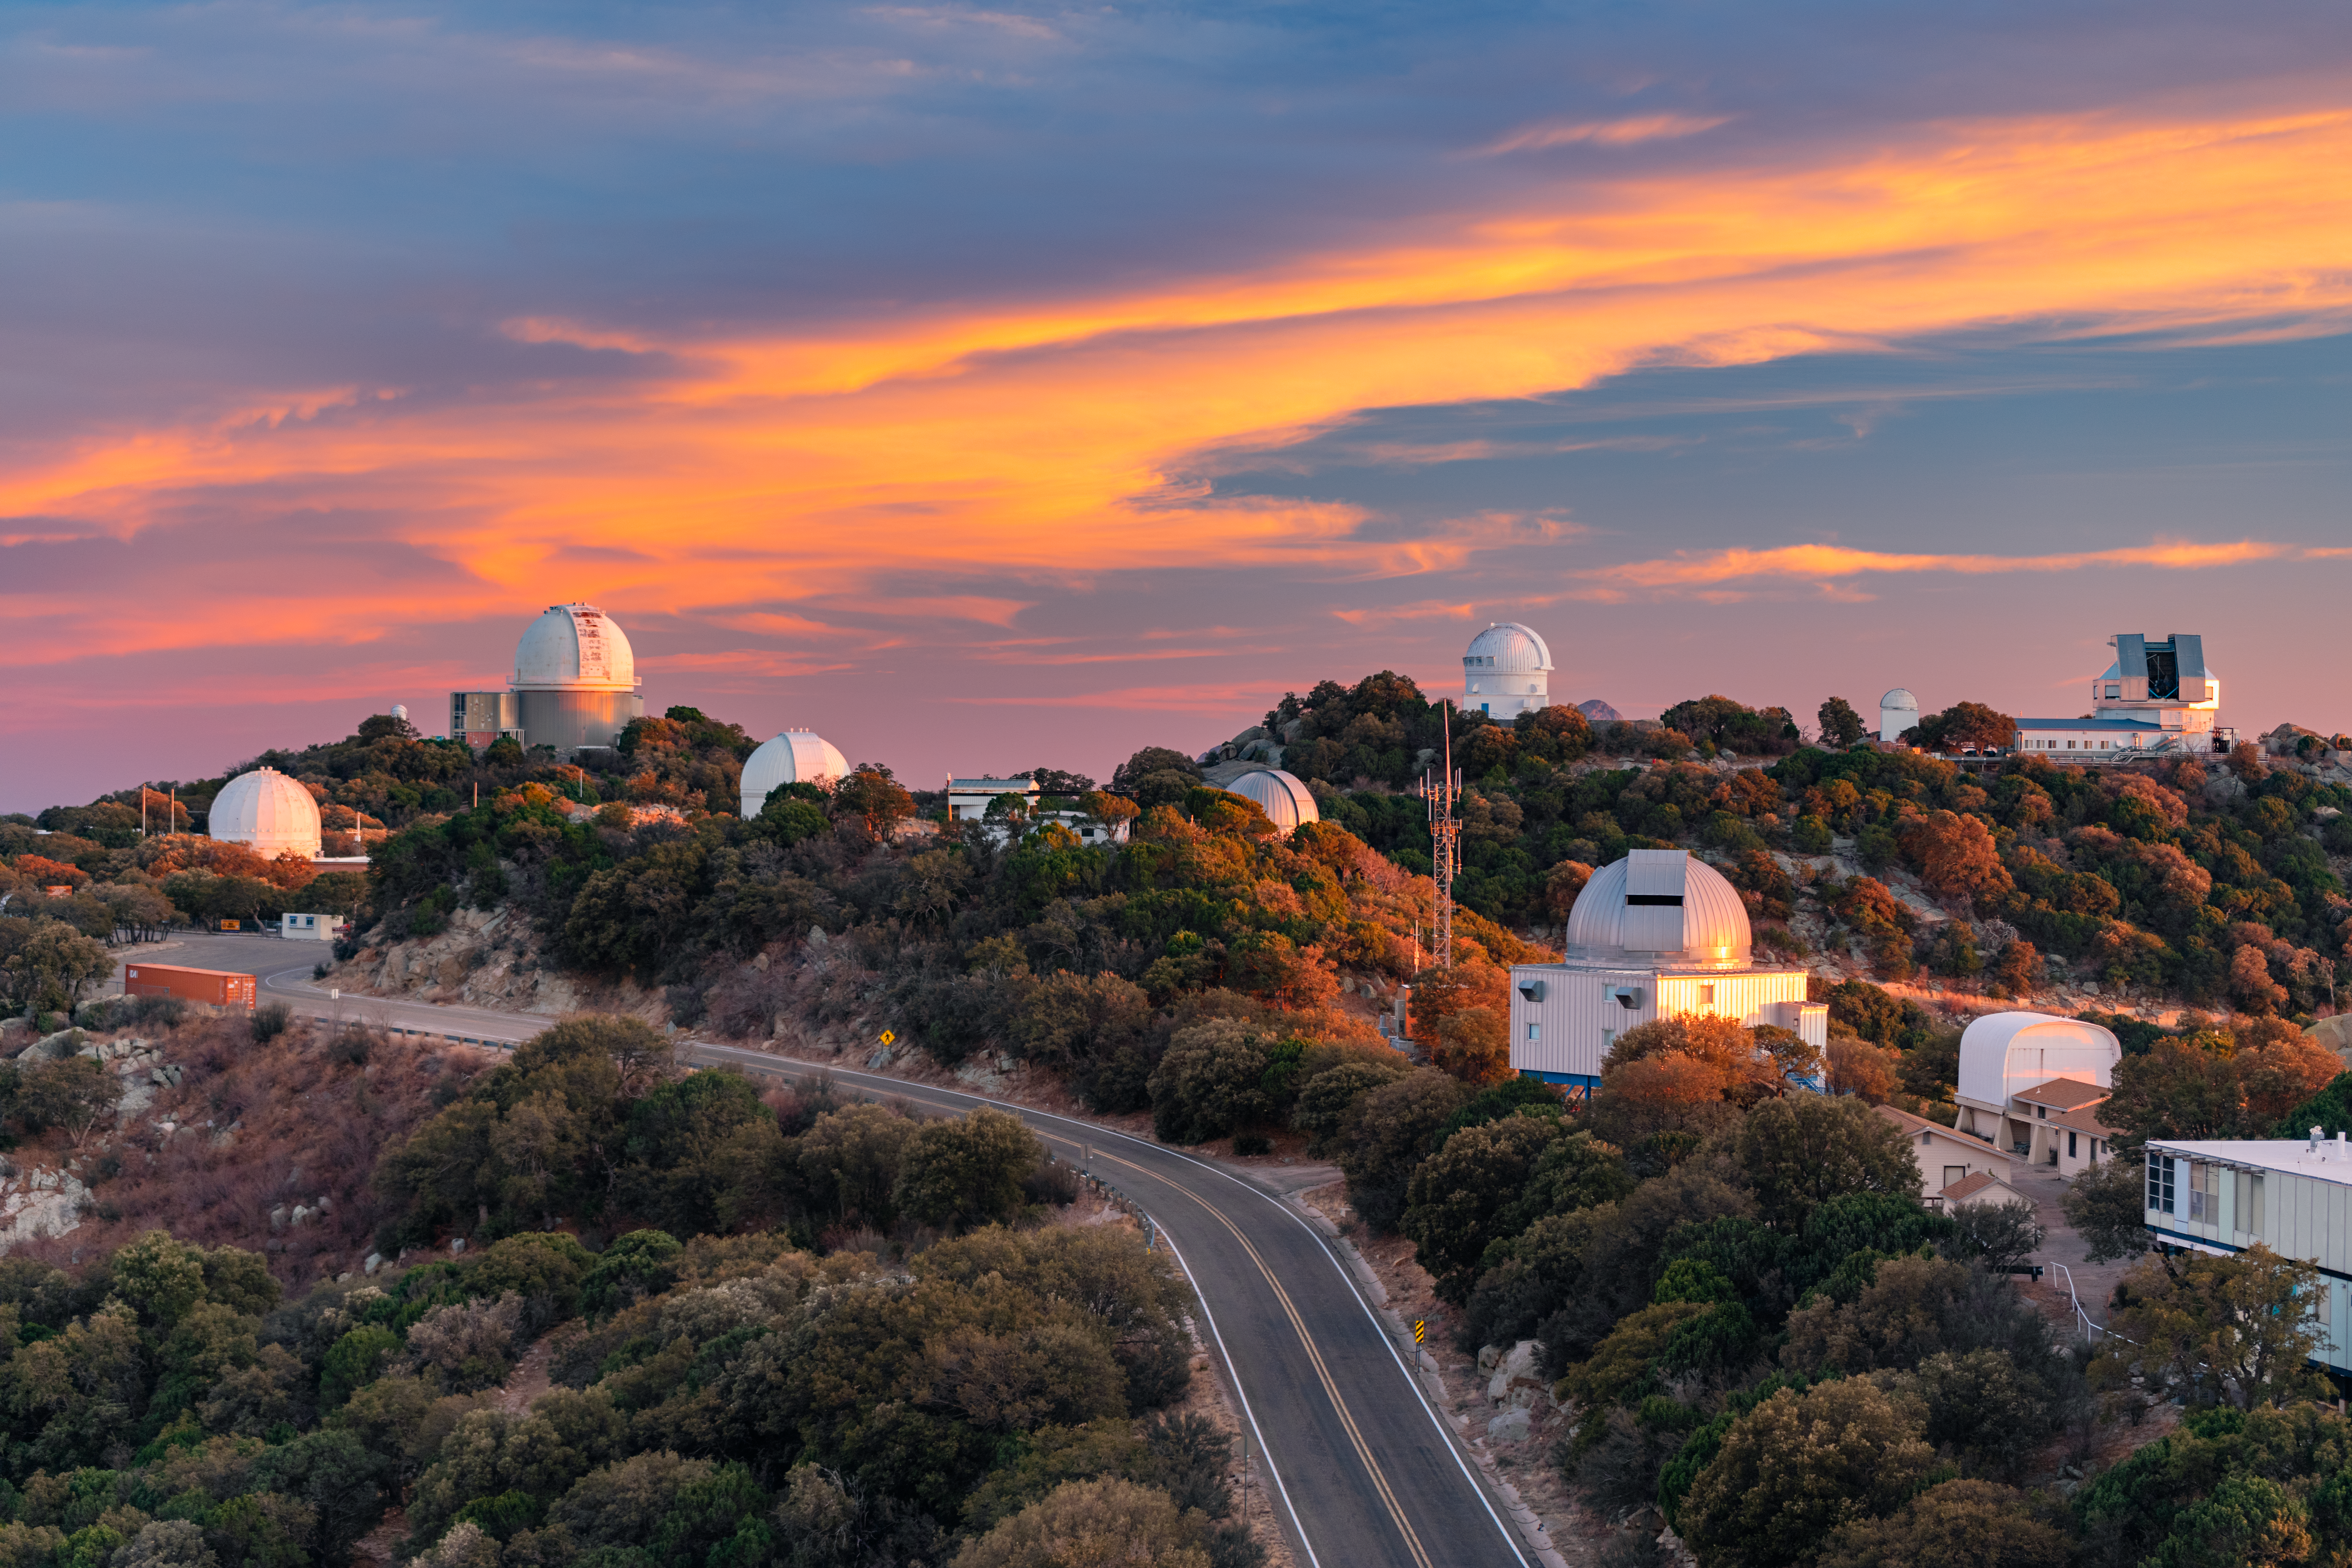

Kitt Peak National Observatory at Dusk

Kitt Peak National Observatory (KPNO), a Program of NSF NOIRLab, underneath a breathtaking sky at dusk.

Credit: KPNO/NOIRLab/NSF/AURA/P. Horálek